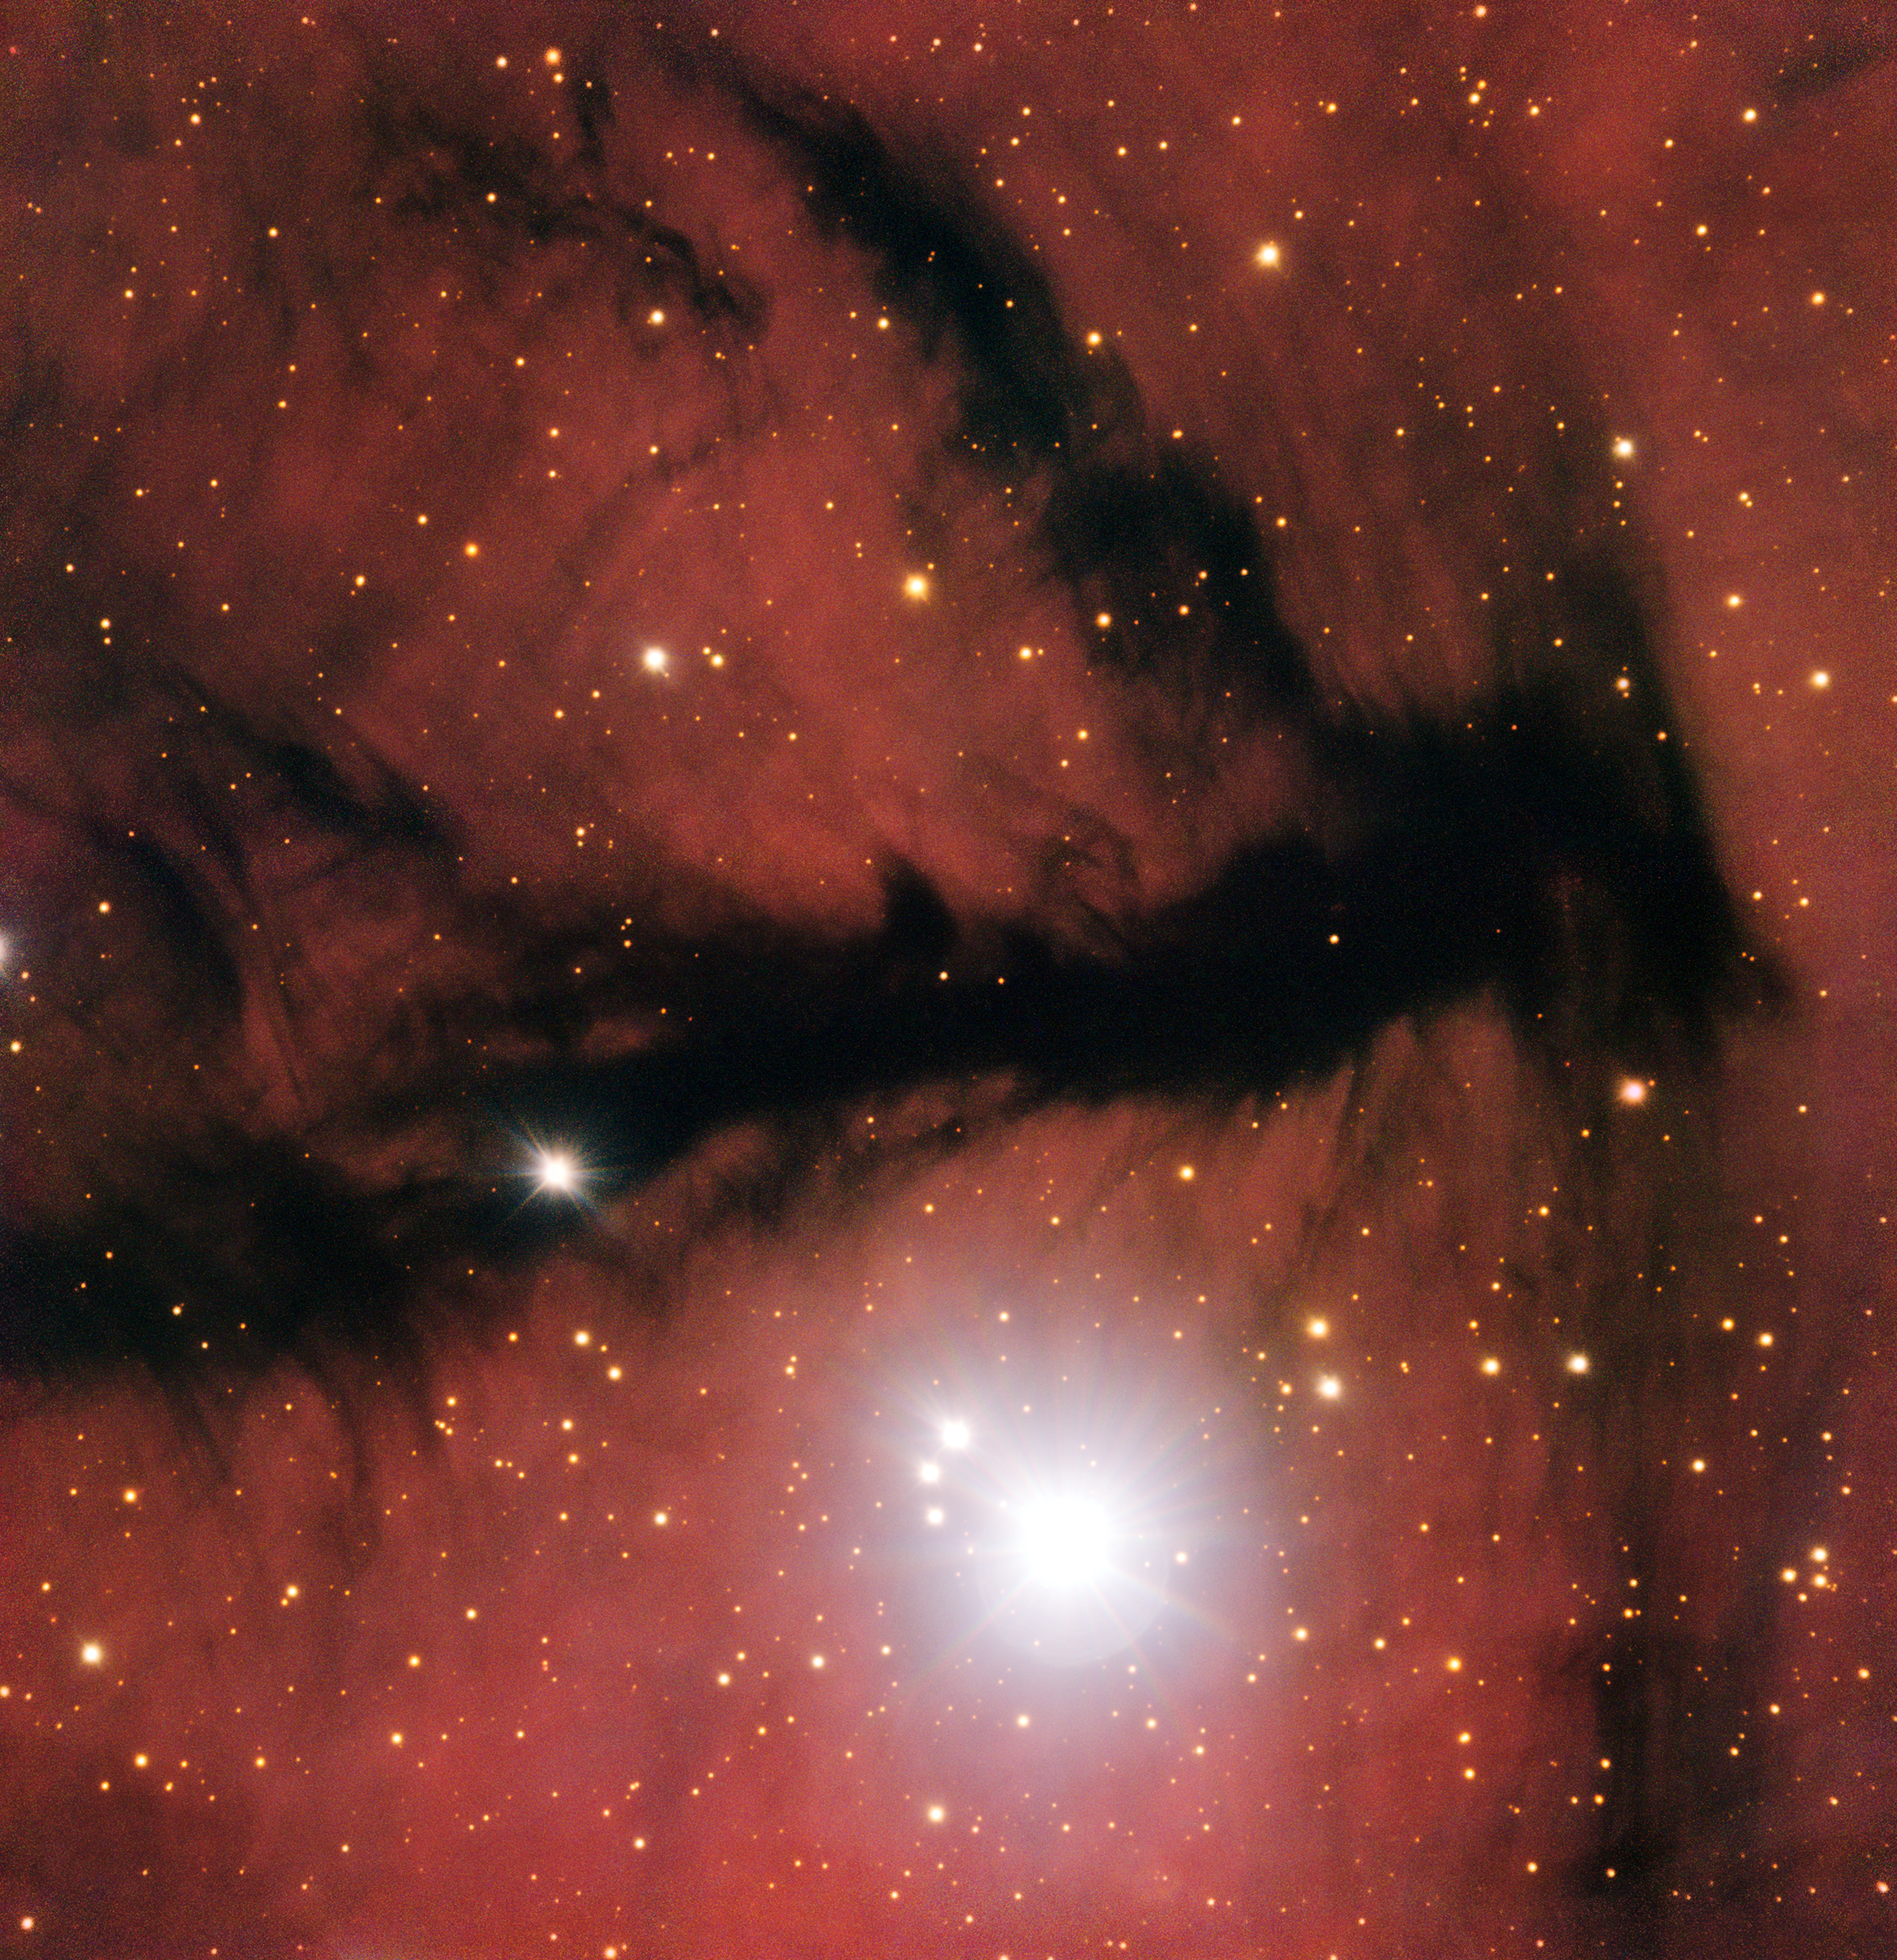

Scarlet and smoke

The smokey black silhouette in this new image is part of a large, sparse cloud of partially ionised hydrogen — an HII region — known as Gum 15. In wide-field images this nebula appears as a striking reddish purple clump dotted with stars and slashed by opaque, weaving dust lanes. This image homes in on one of these dust lanes, showing the central region of the nebula.

These dark chunks of sky have seemingly few stars because lanes of dusty material are obscuring the bright, glowing regions of gas beyond. The occasional stars that do show up in these patches are actually between us and Gum 15, but create the illusion that we are peering through a window out onto the more distant sky.

Gum 15 is shaped by the aggressive winds flowing from the stars within and around it. The cloud is located near to several large associations of stars including the star cluster ESO 313-13. The brightest member of this cluster, named HD 74804, is thought to have ionised Gum 15’s hydrogen cloud. This ionised hydrogen content is the cause of the red hue permeating the frame.

This image was taken as part of the ESO Cosmic Gems programme [1] using the FORS instrument on the Very Large Telescope at ESO’s Paranal Observatory in Chile. This project has actually produced multiple images of this target — back in July 2014, ESO released a stunning wide-field image of Gum 15 with the Wide Field Imager on the MPG/ESO 2.2-metre telescope at the La Silla Observatory that showed the nebula’s sculpted clouds, murky dust, and brightly shining stars in extraordinary detail. The portion of Gum 15 shown in the new and more detailed VLT image can be seen within the wider frame towards the top left quarter of the 2.2-metre image.

Notes
[1] The ESO Cosmic Gems programme is an initiative to produce images of interesting, intriguing or visually attractive objects using ESO telescopes, for the purposes of education and public outreach. The programme makes use of telescope time that cannot be used for science observations. All data collected may also be suitable for scientific purposes, and are made available to astronomers through ESO’s science archive.

Credit: ESO